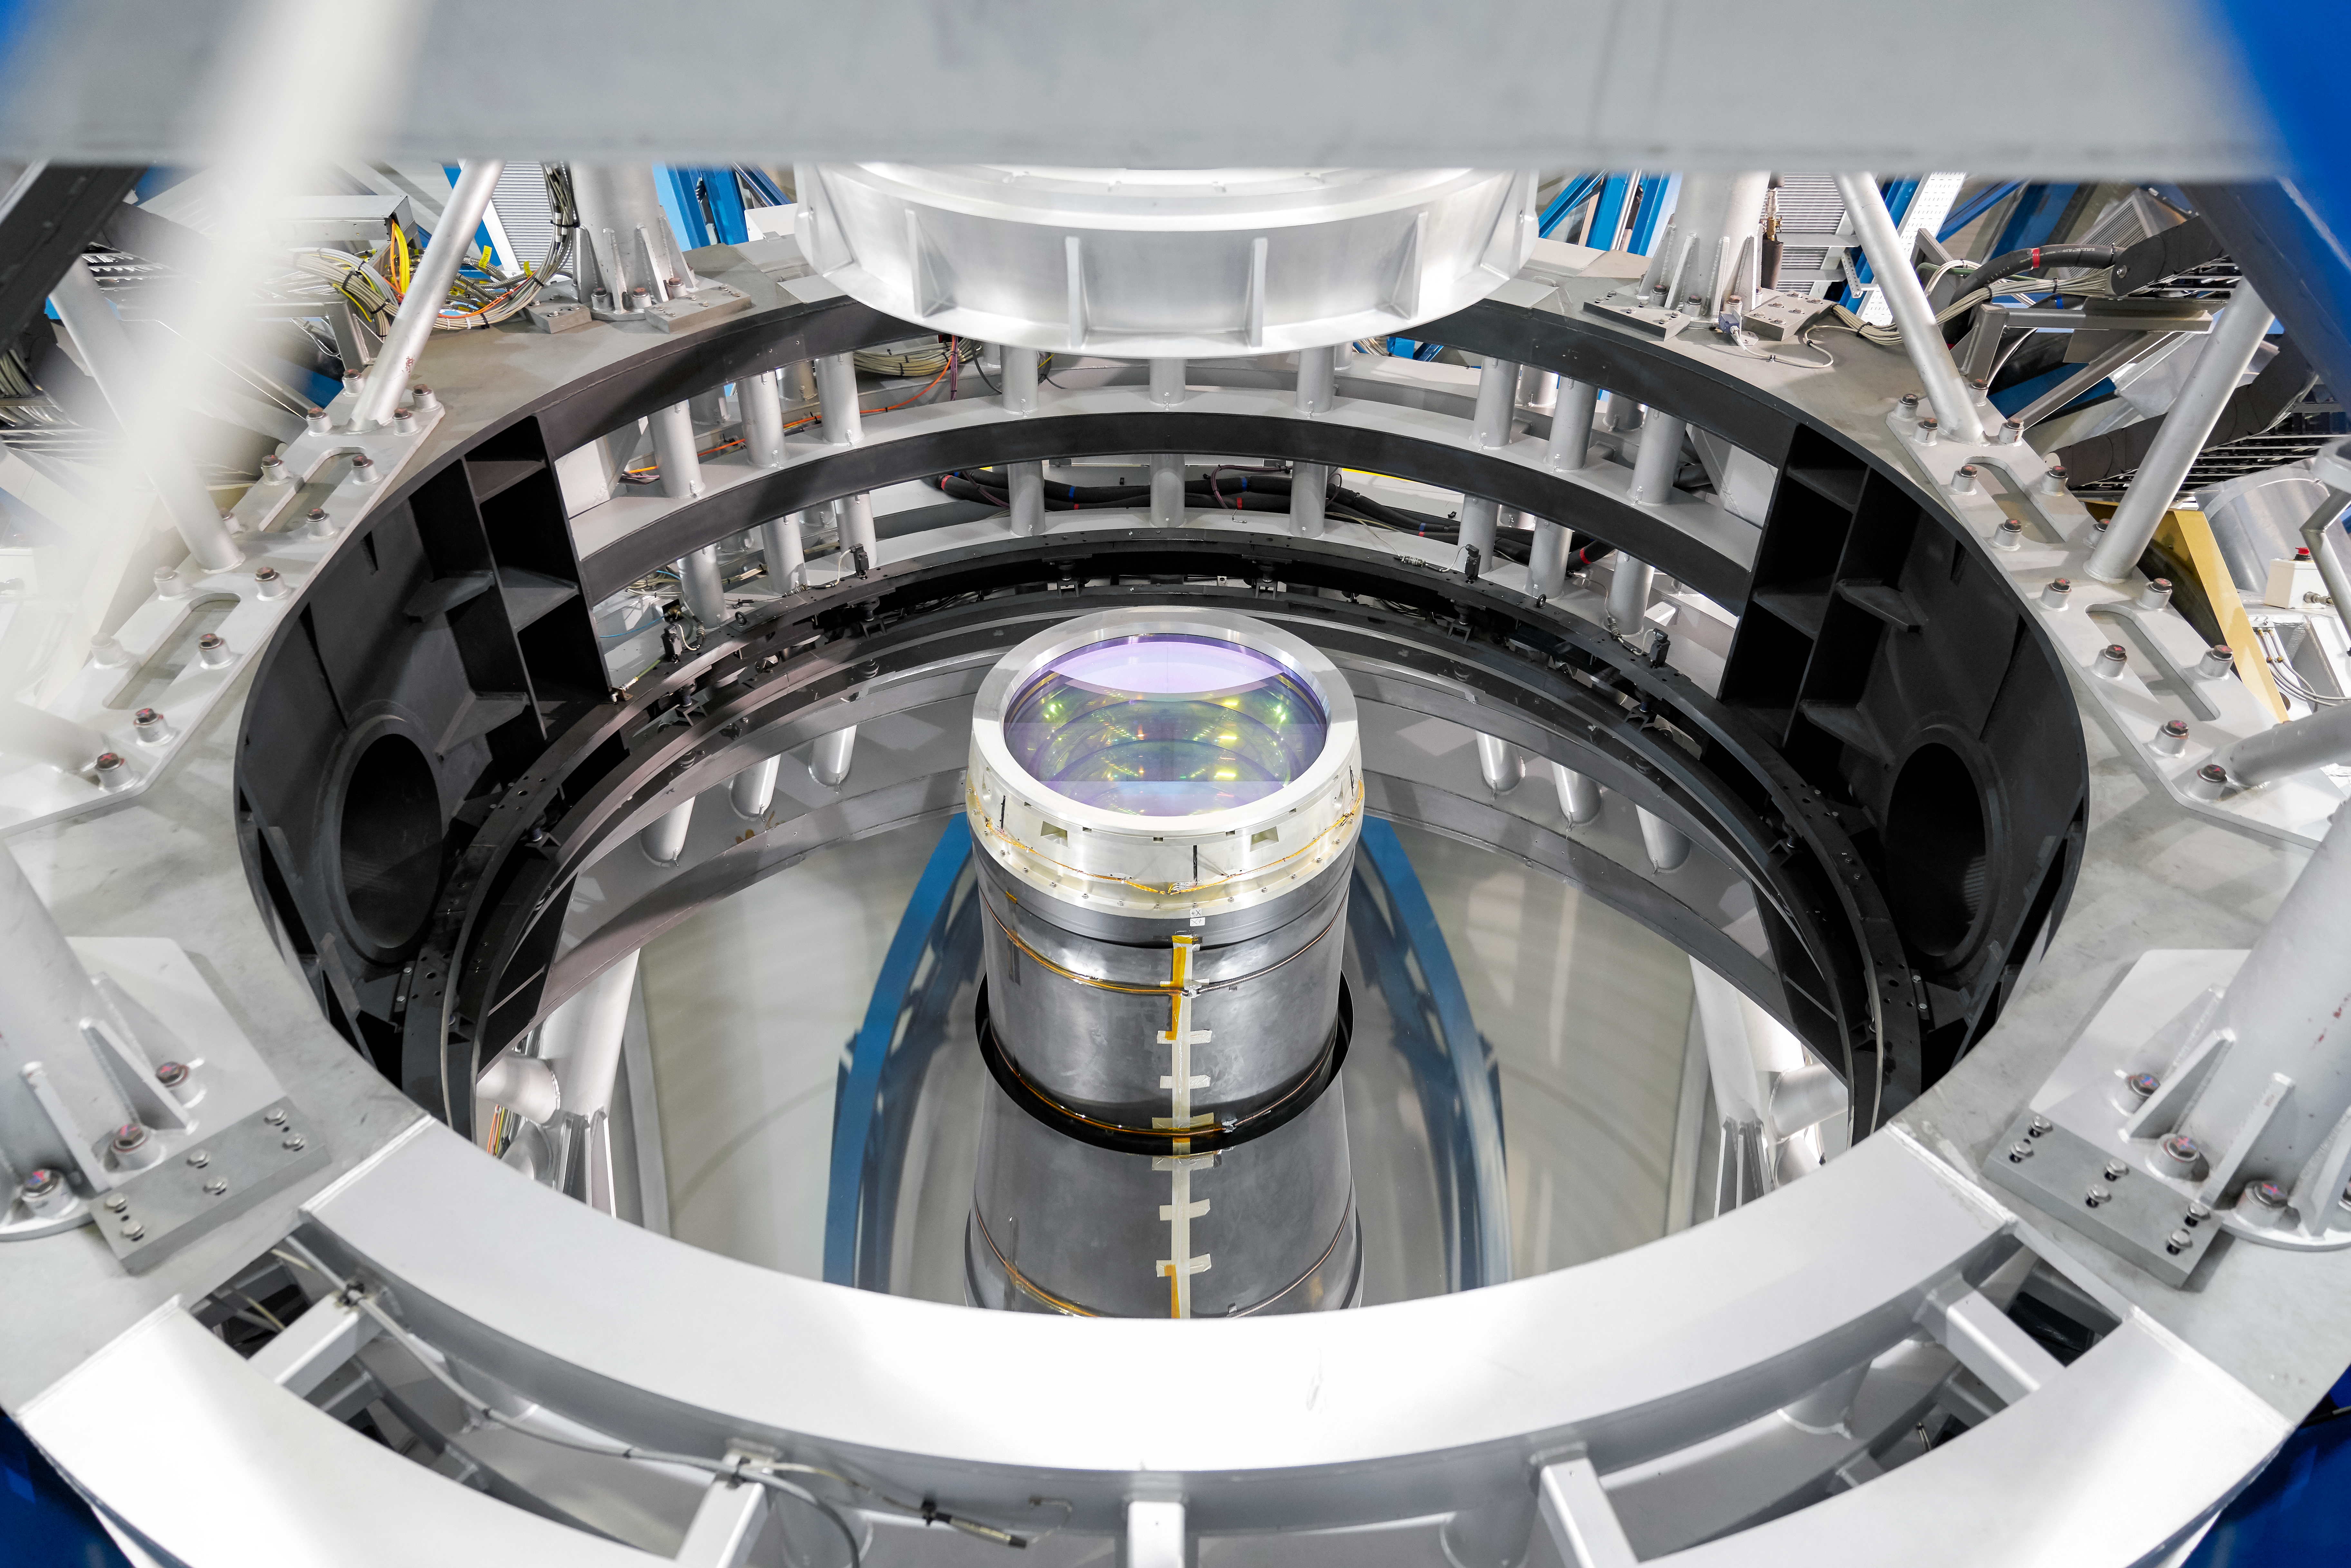

VLT Unit Telescope interior

This shows the inner workings of one of the Unit Telescopes of ESO's flagship VLT, one of the world's leading optical observatories. These telescopes have primary mirrors 8.2 across, and advanced instruments and adaptive optics systems.

Credit: Luxy Images/ESO